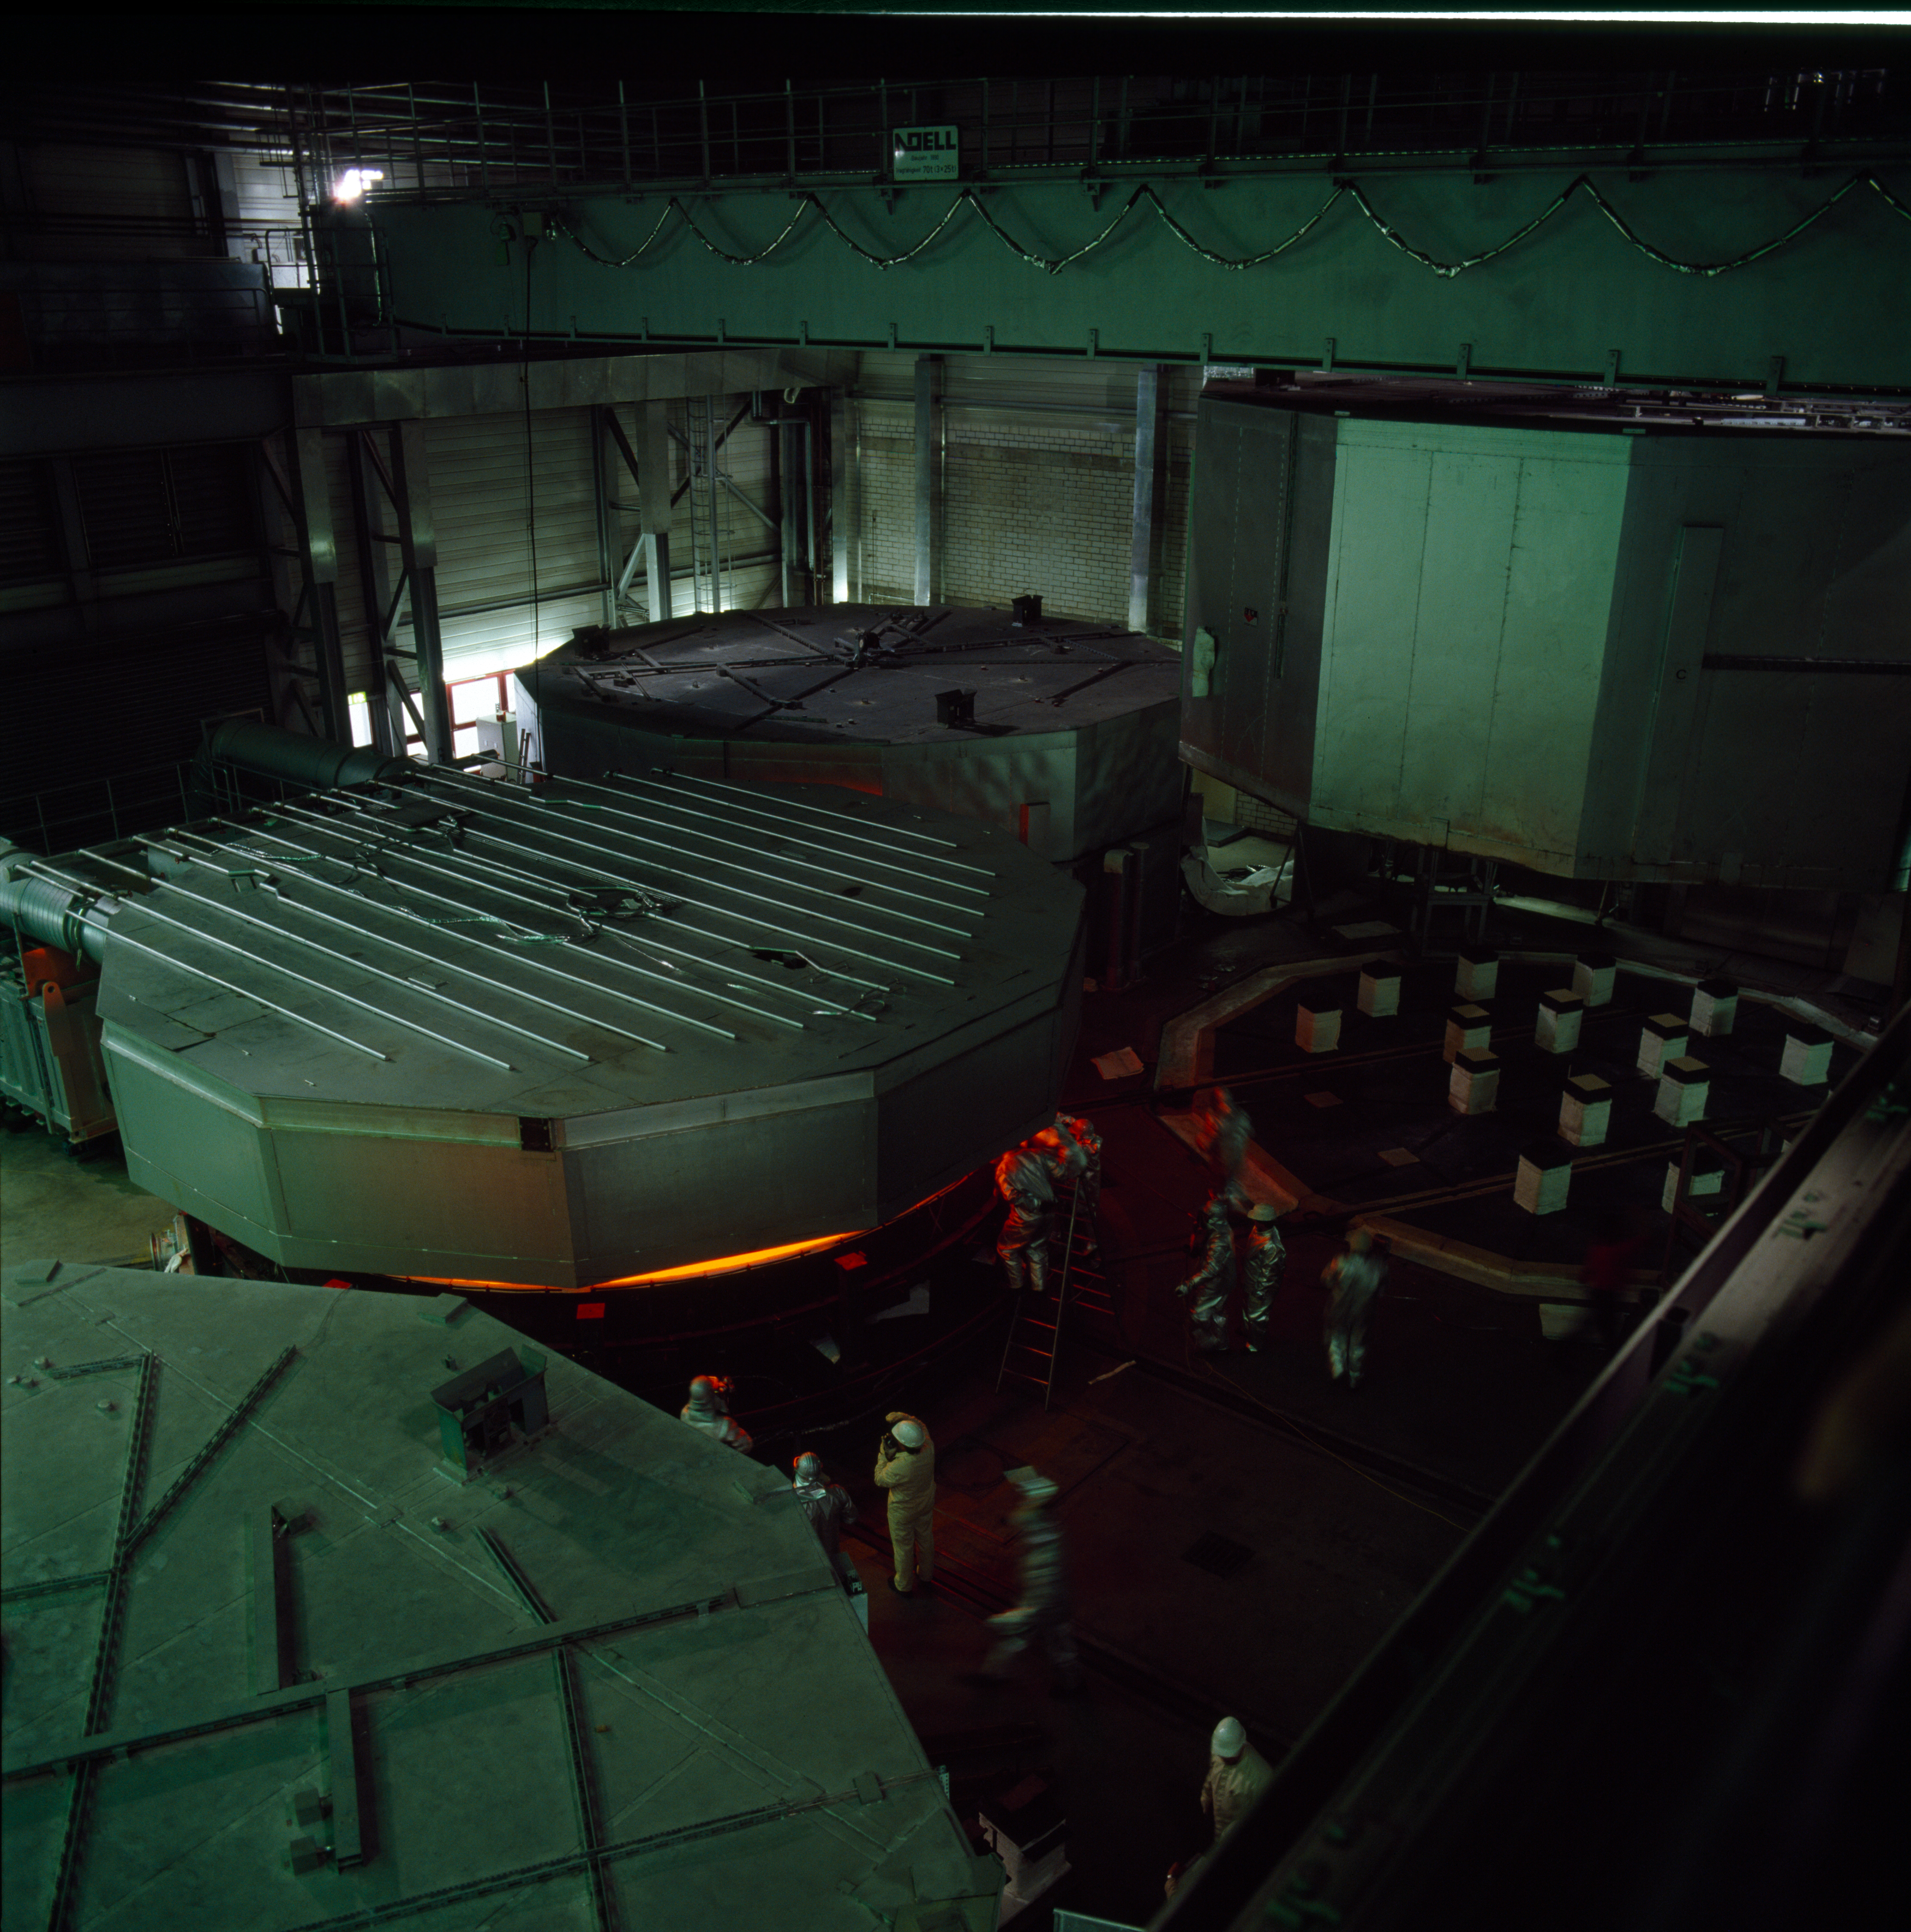

VLT M1 production at Schott

Production of the VLT primary mirrors at the Schott company in Germany. The liquid yellow glowing glass is cooled down over several weeks under controlled conditions. This picture was obtained in February 1993.

Credit: ESO